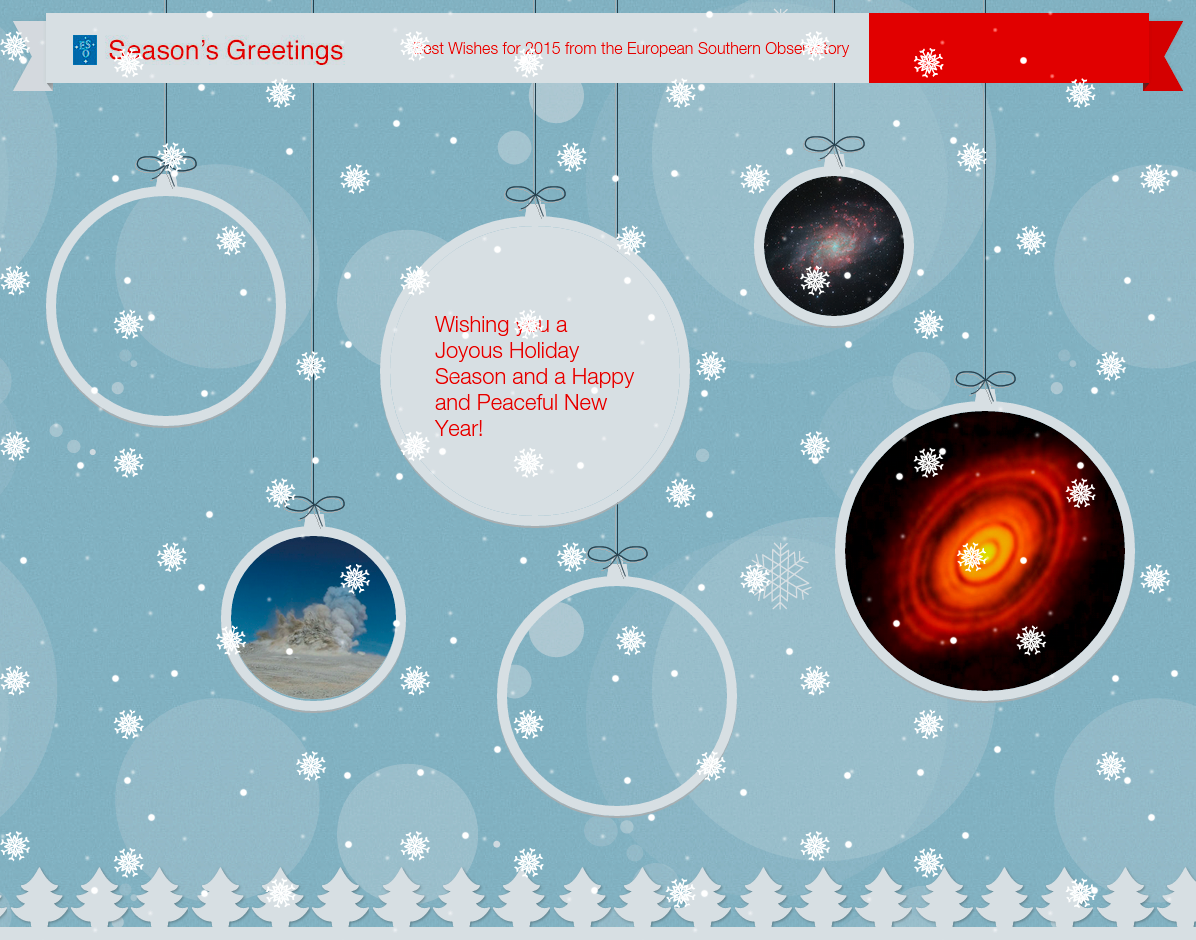

Season’s Greetings from the European Southern Observatory!

Season’s Greetings on behalf of everyone at the European Southern Observatory! We wish you happy holidays, a good start into the next year and a fruitful 2015!

Credit: ESO